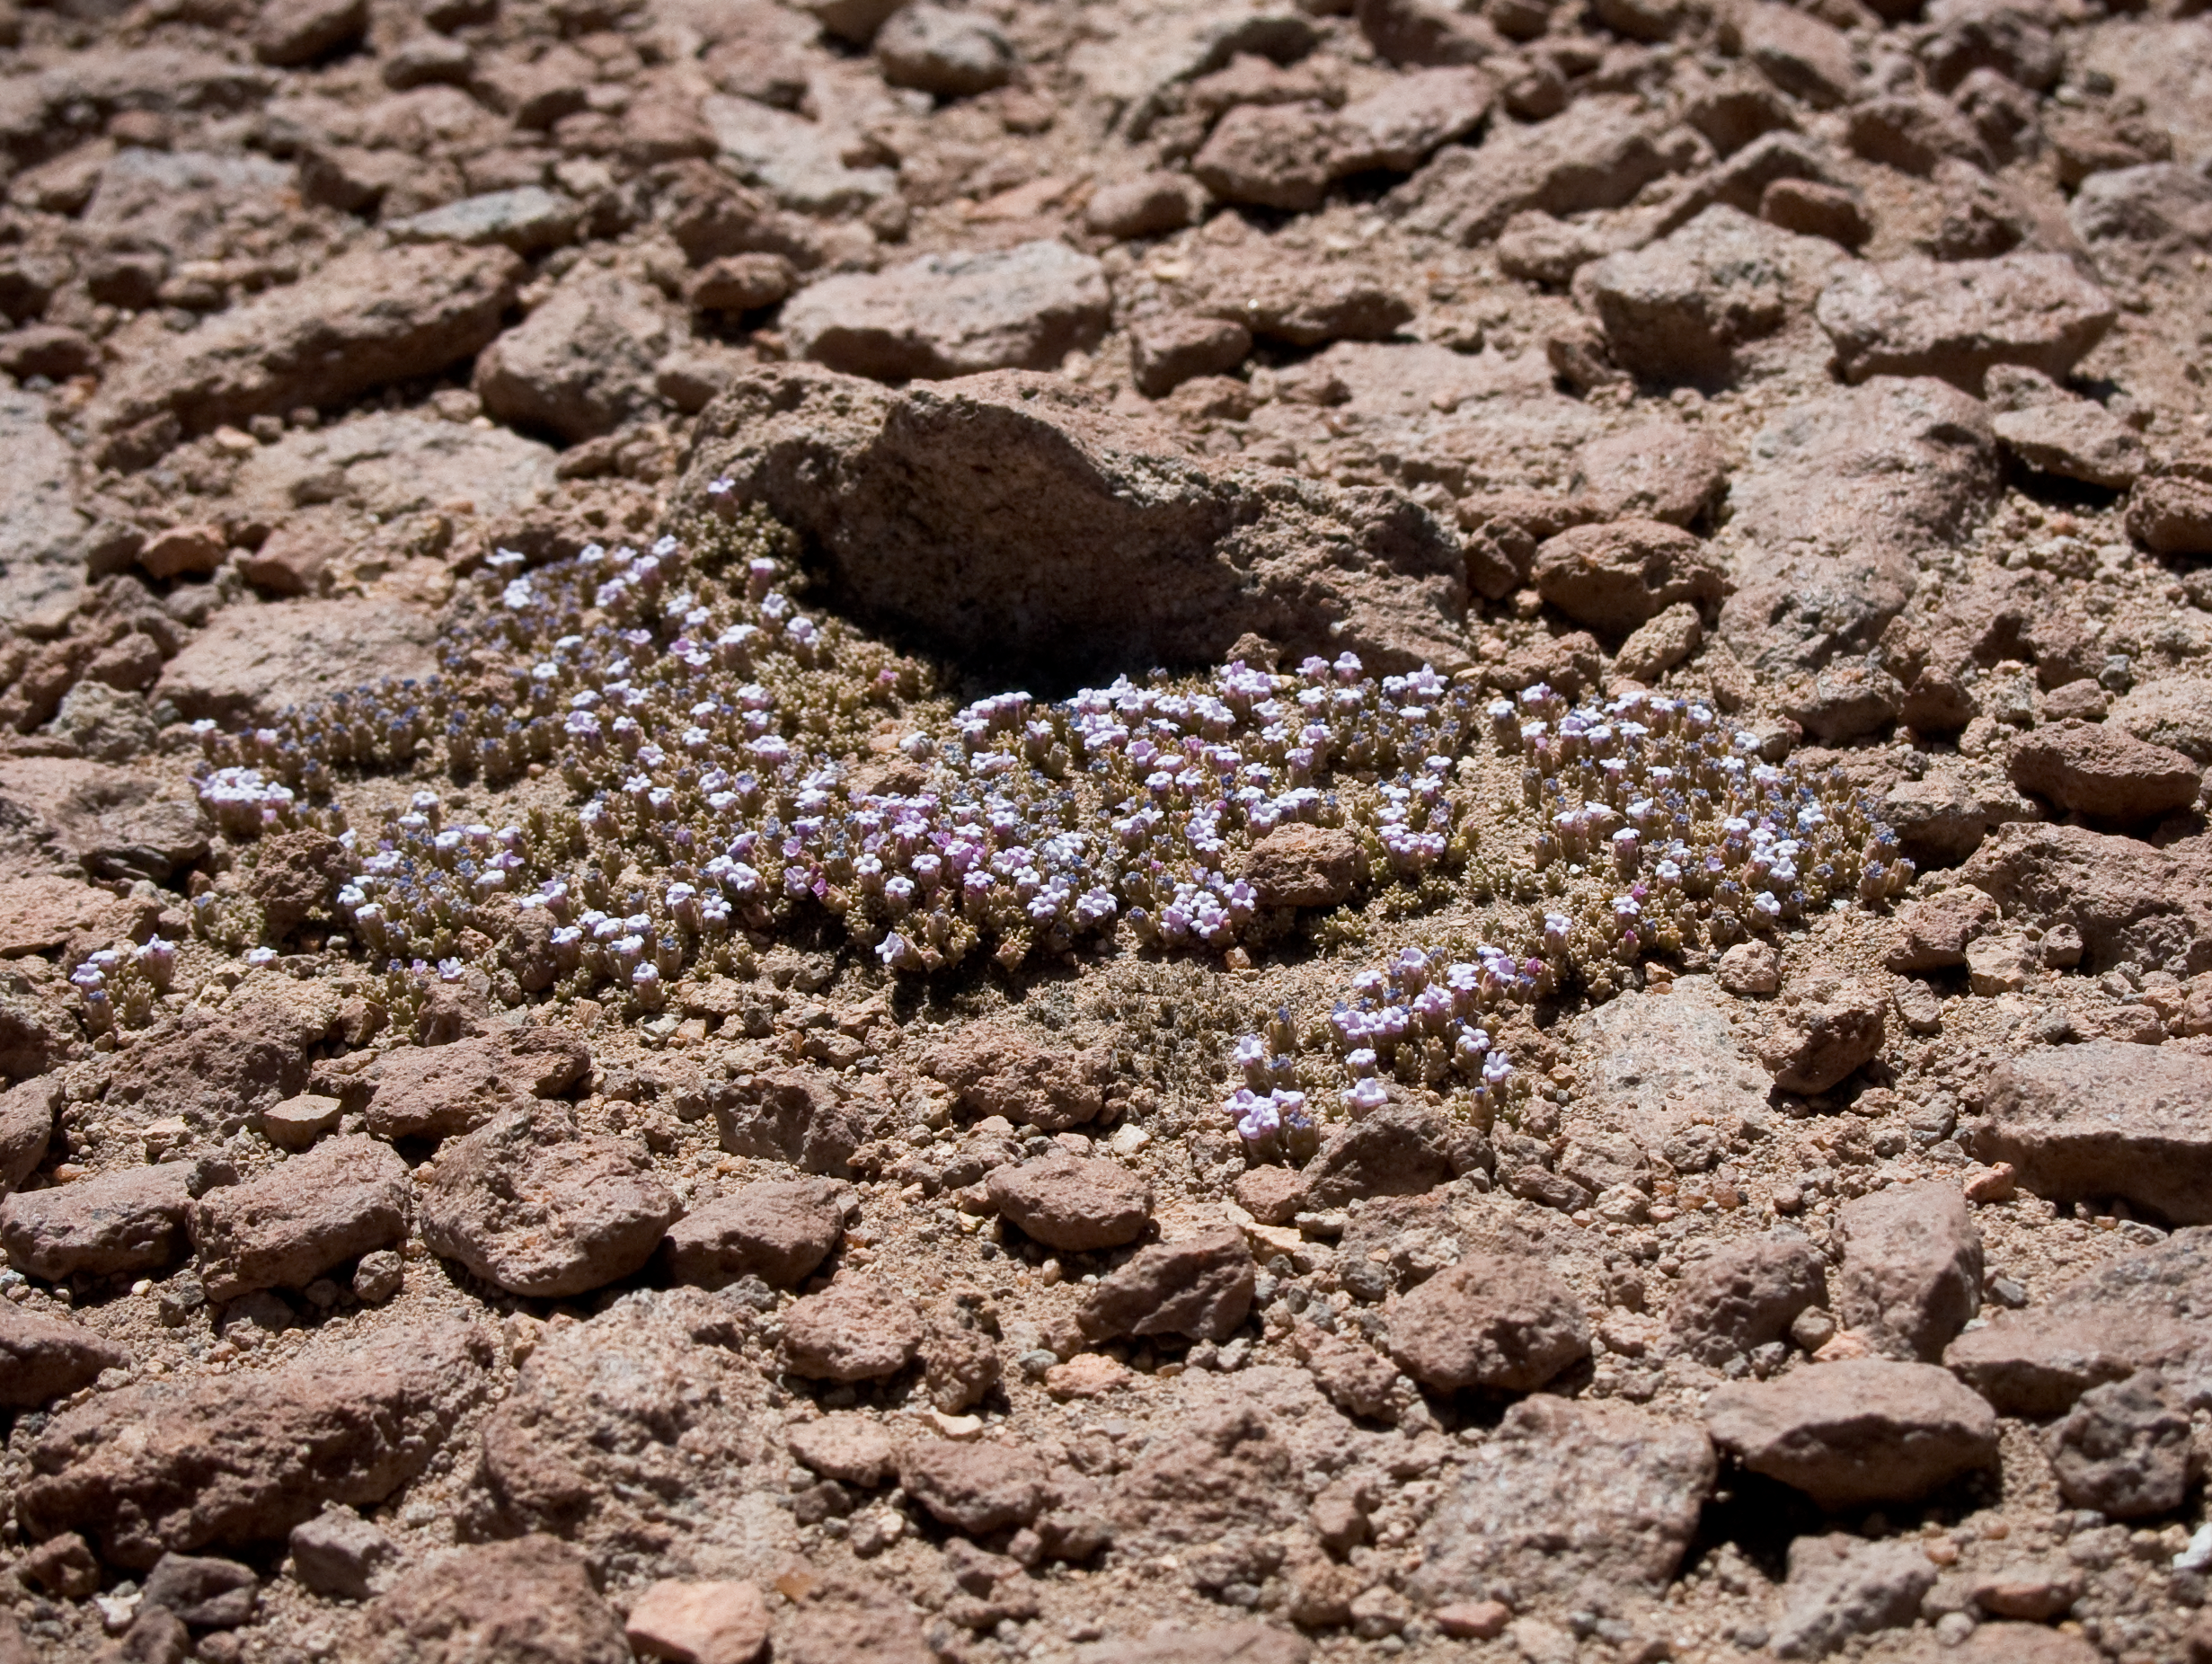

Desert flowers

A hint of life in the Chilean desert. This plant is typical of the natural environment around the ALMA site. This picture was obtained in August 2004.

Credit: ESO